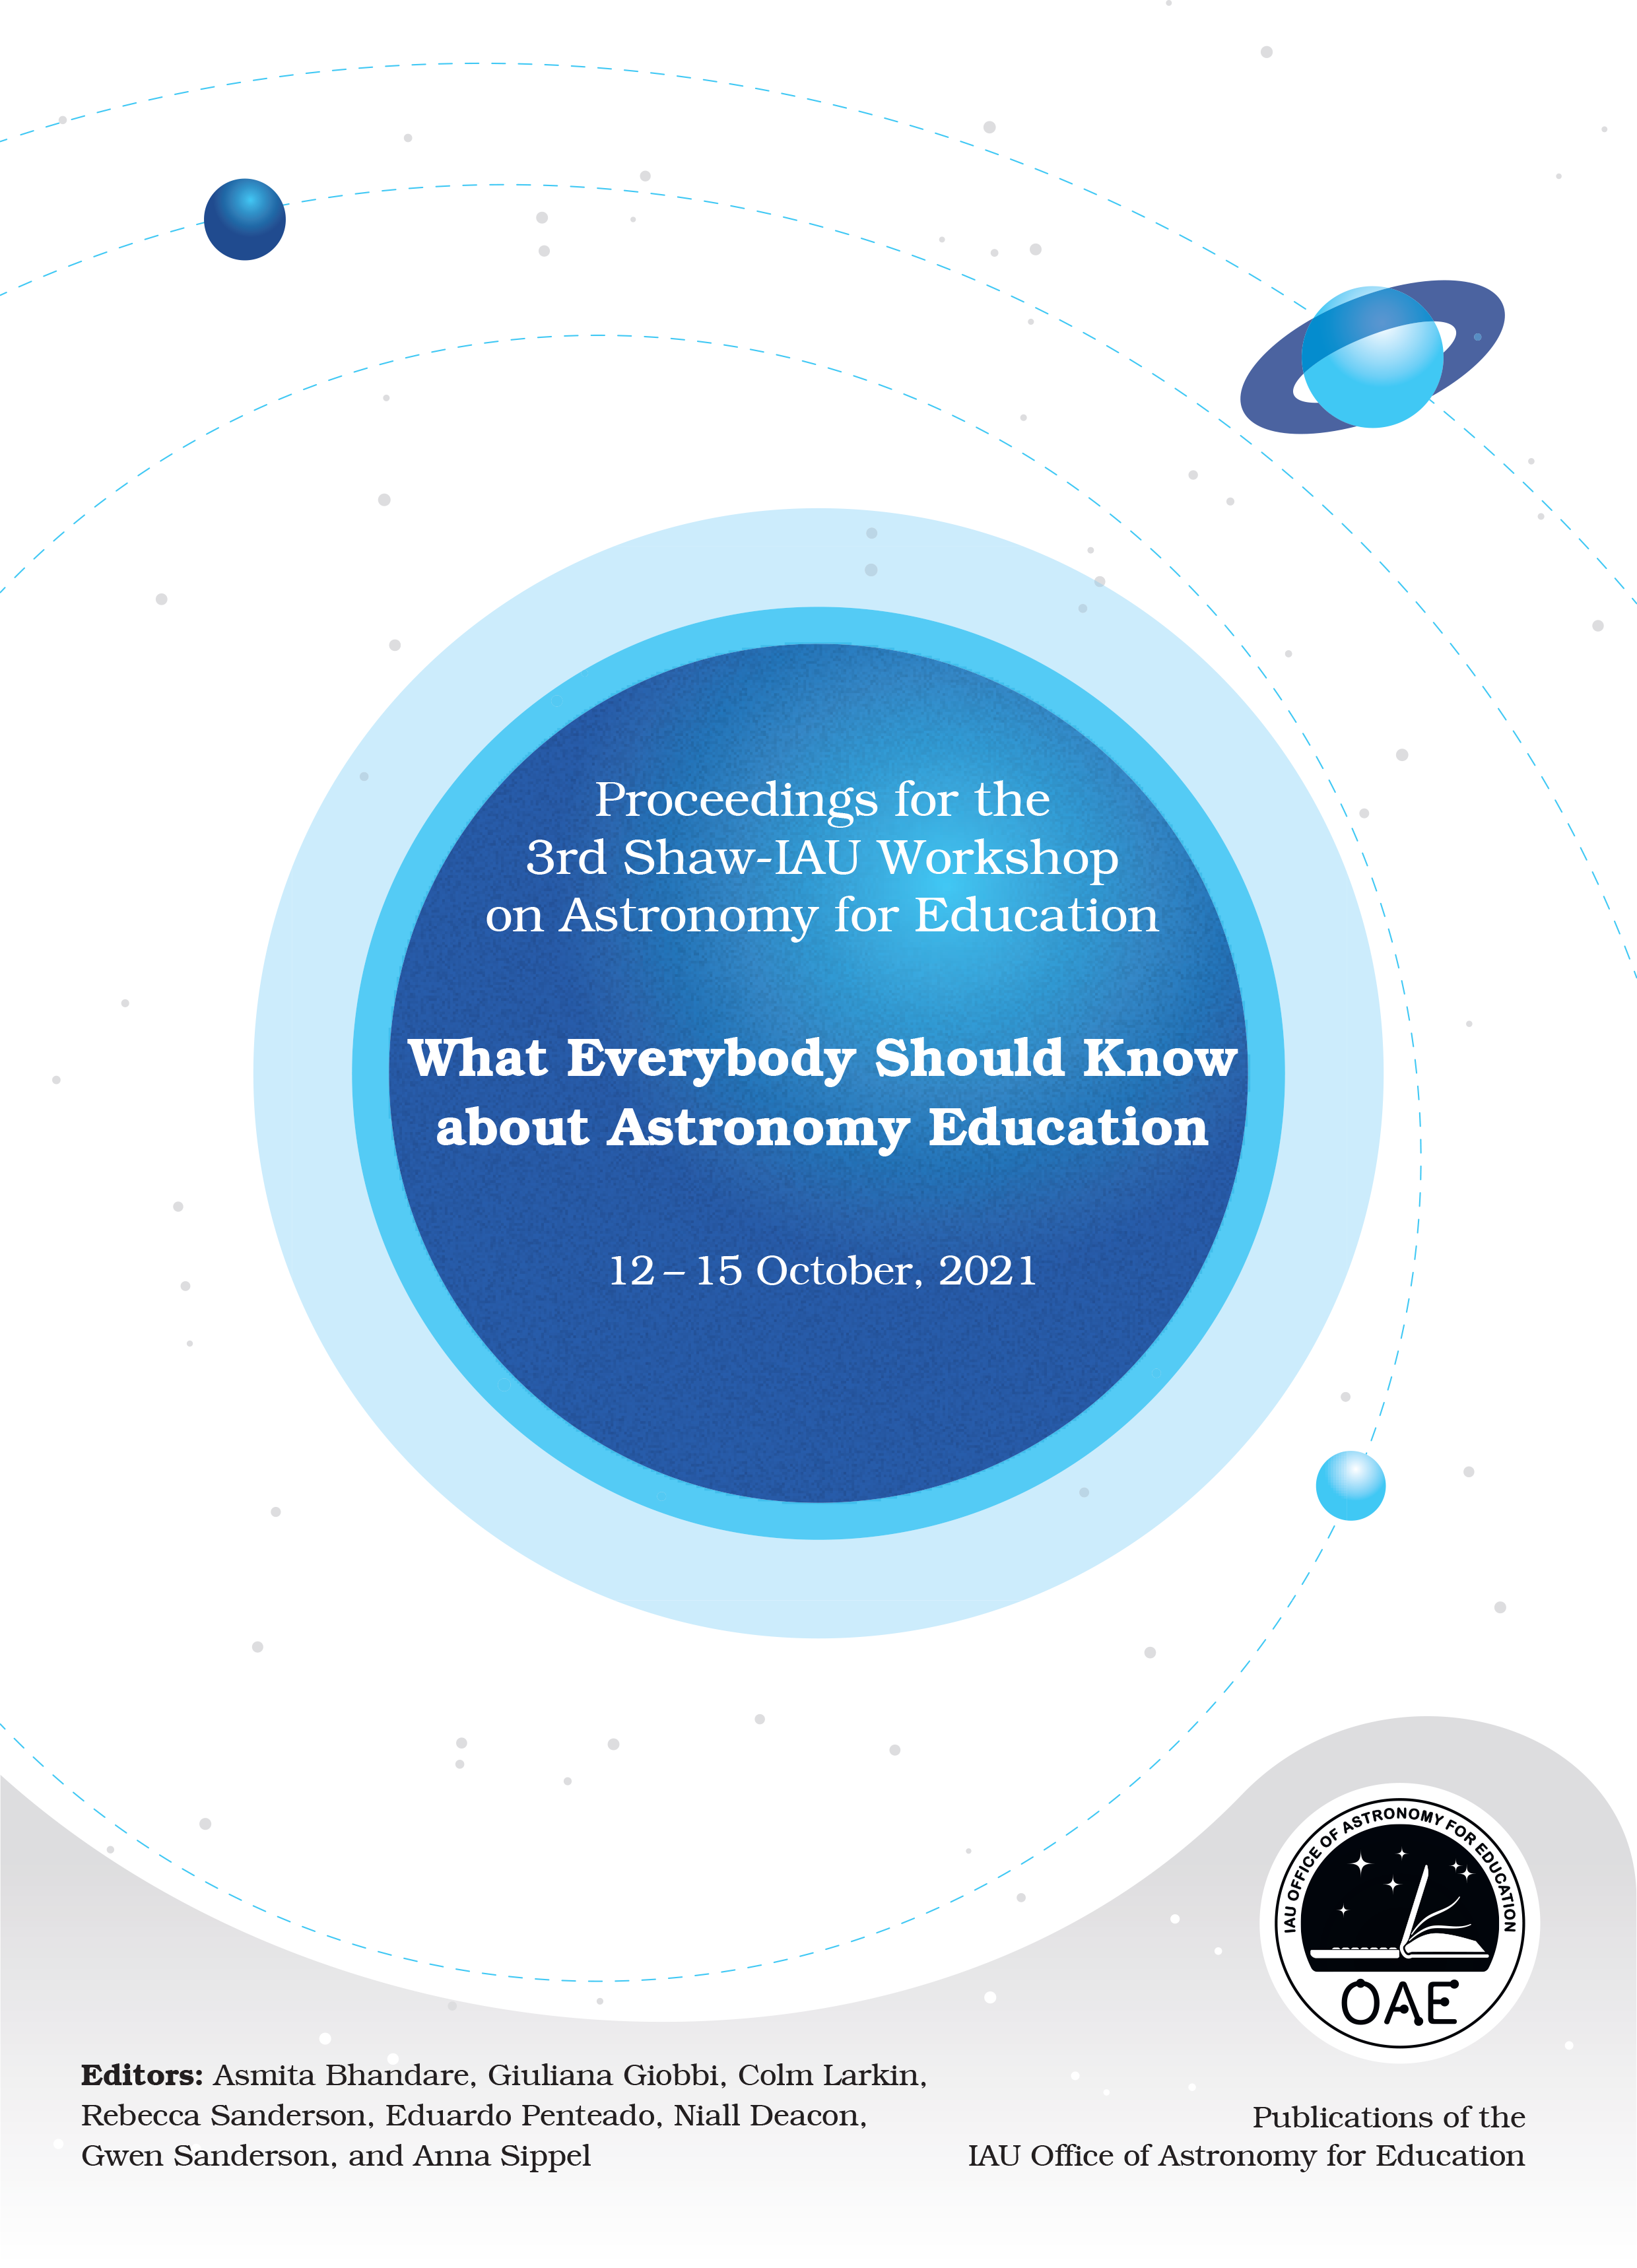

Cover of Proceedings for the 3rd Shaw-IAU Workshop on Astronomy for Education

Cover of the proceedings for the 3rd Shaw-IAU Workshop on Astronomy for Education.

Credit: IAU